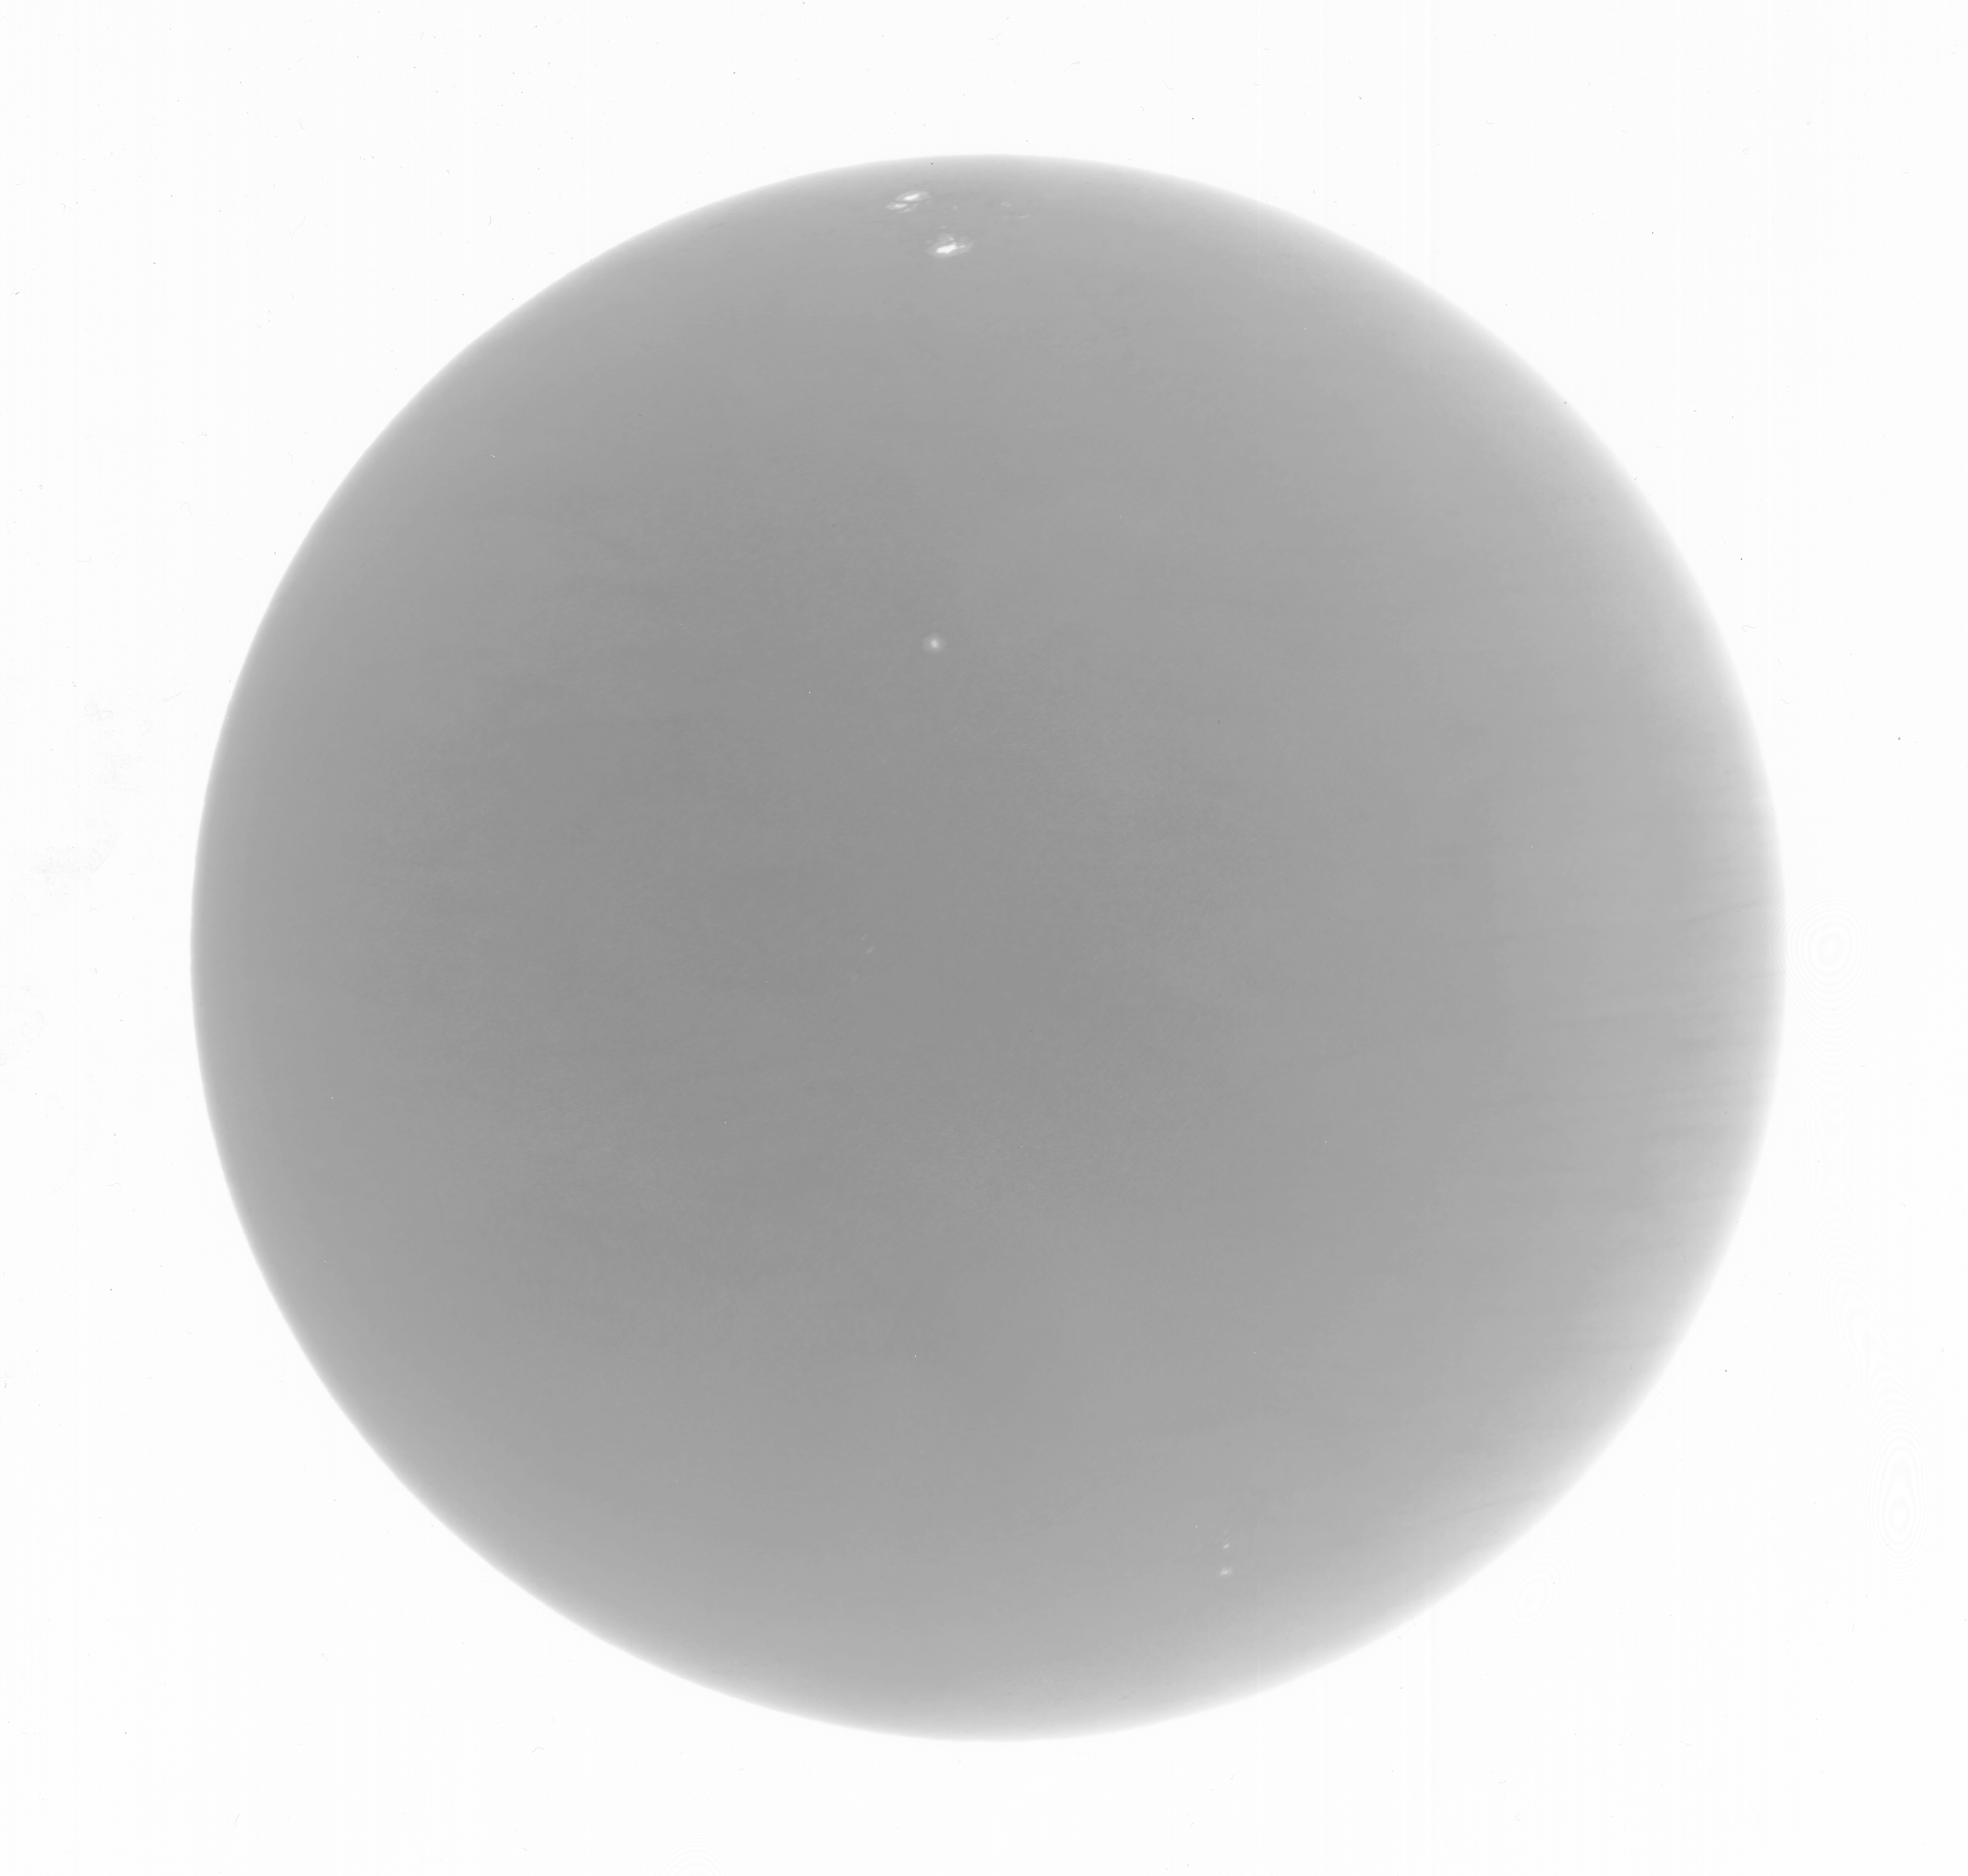

KPVT full disk image

The last image from the solar Kitt Peak Vacuum Telescope (KPVT), taken on September 21st, 2003. See the article about the closing of the KPVT after thirty years, from the December 2003 NOAO Newsletter (currently only available in PDF format)

Credit: NOIRLab/NSF/AURA